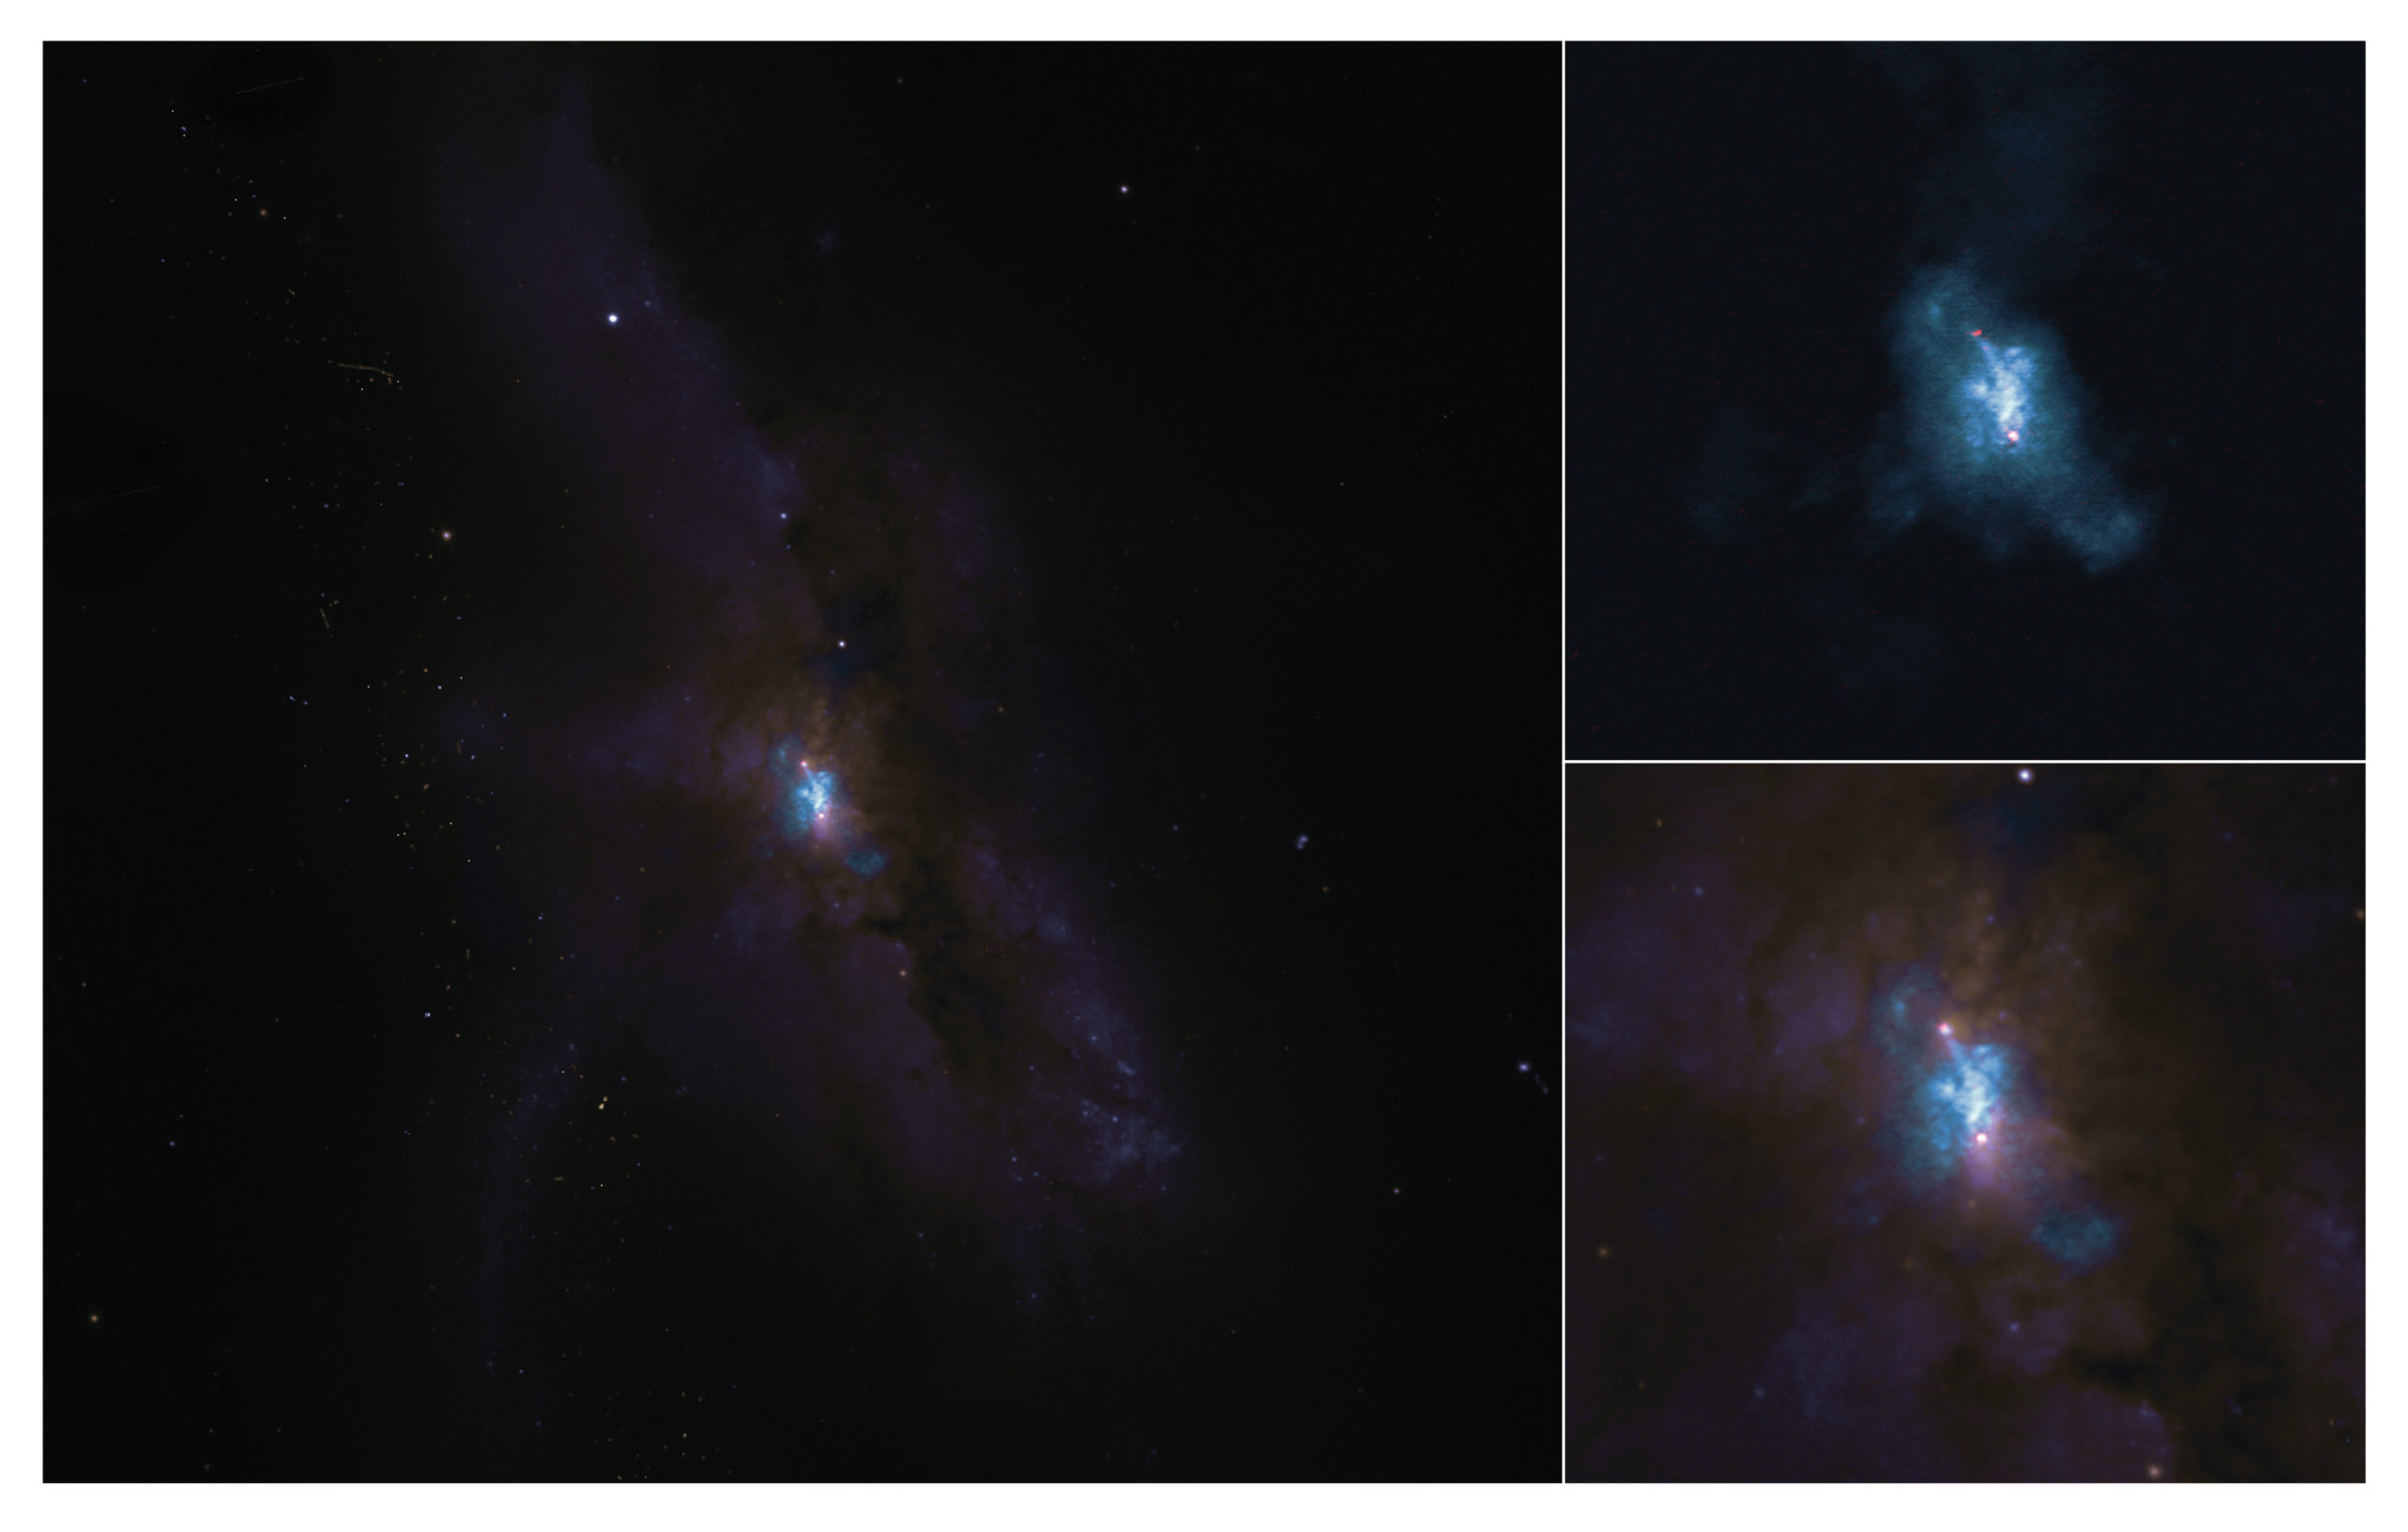

NGC 6240 galaxy crash

NGC 6240 as seen with ALMA (top right) and the Hubble Space Telescope (combined image on the left and zoomed in on the bottom right). In the ALMA image, the molecular gas is blue and the black holes are the red dots. The ALMA image provides the sharpest view of the molecular gas around the black holes in this merging galaxy.

Credit: ALMA (ESO/NAOJ/NRAO), E. Treister; NRAO/AUI/NSF, S. Dagnello; NASA/ESA Hubble